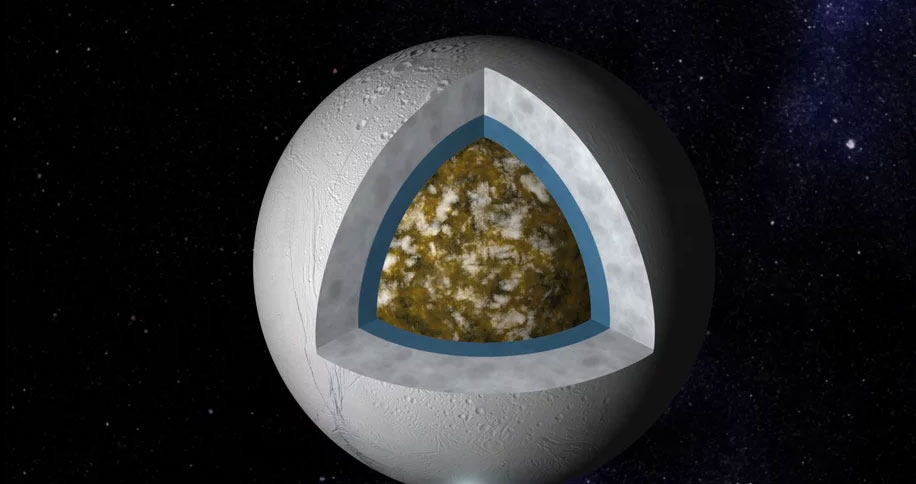

Animation of Enceladus’ Interior

On its surface, Saturn's moon Enceladus looks like just another cratered icy moon, but its wonders lie beneath the surface. Find out more here: https://public.nrao.edu/explore/milky-way-explorer/.

Credit: Alexandra Angelich (NRAO/AUI/NSF); Steve Albers/NOAA. Music: Mark Mercury.